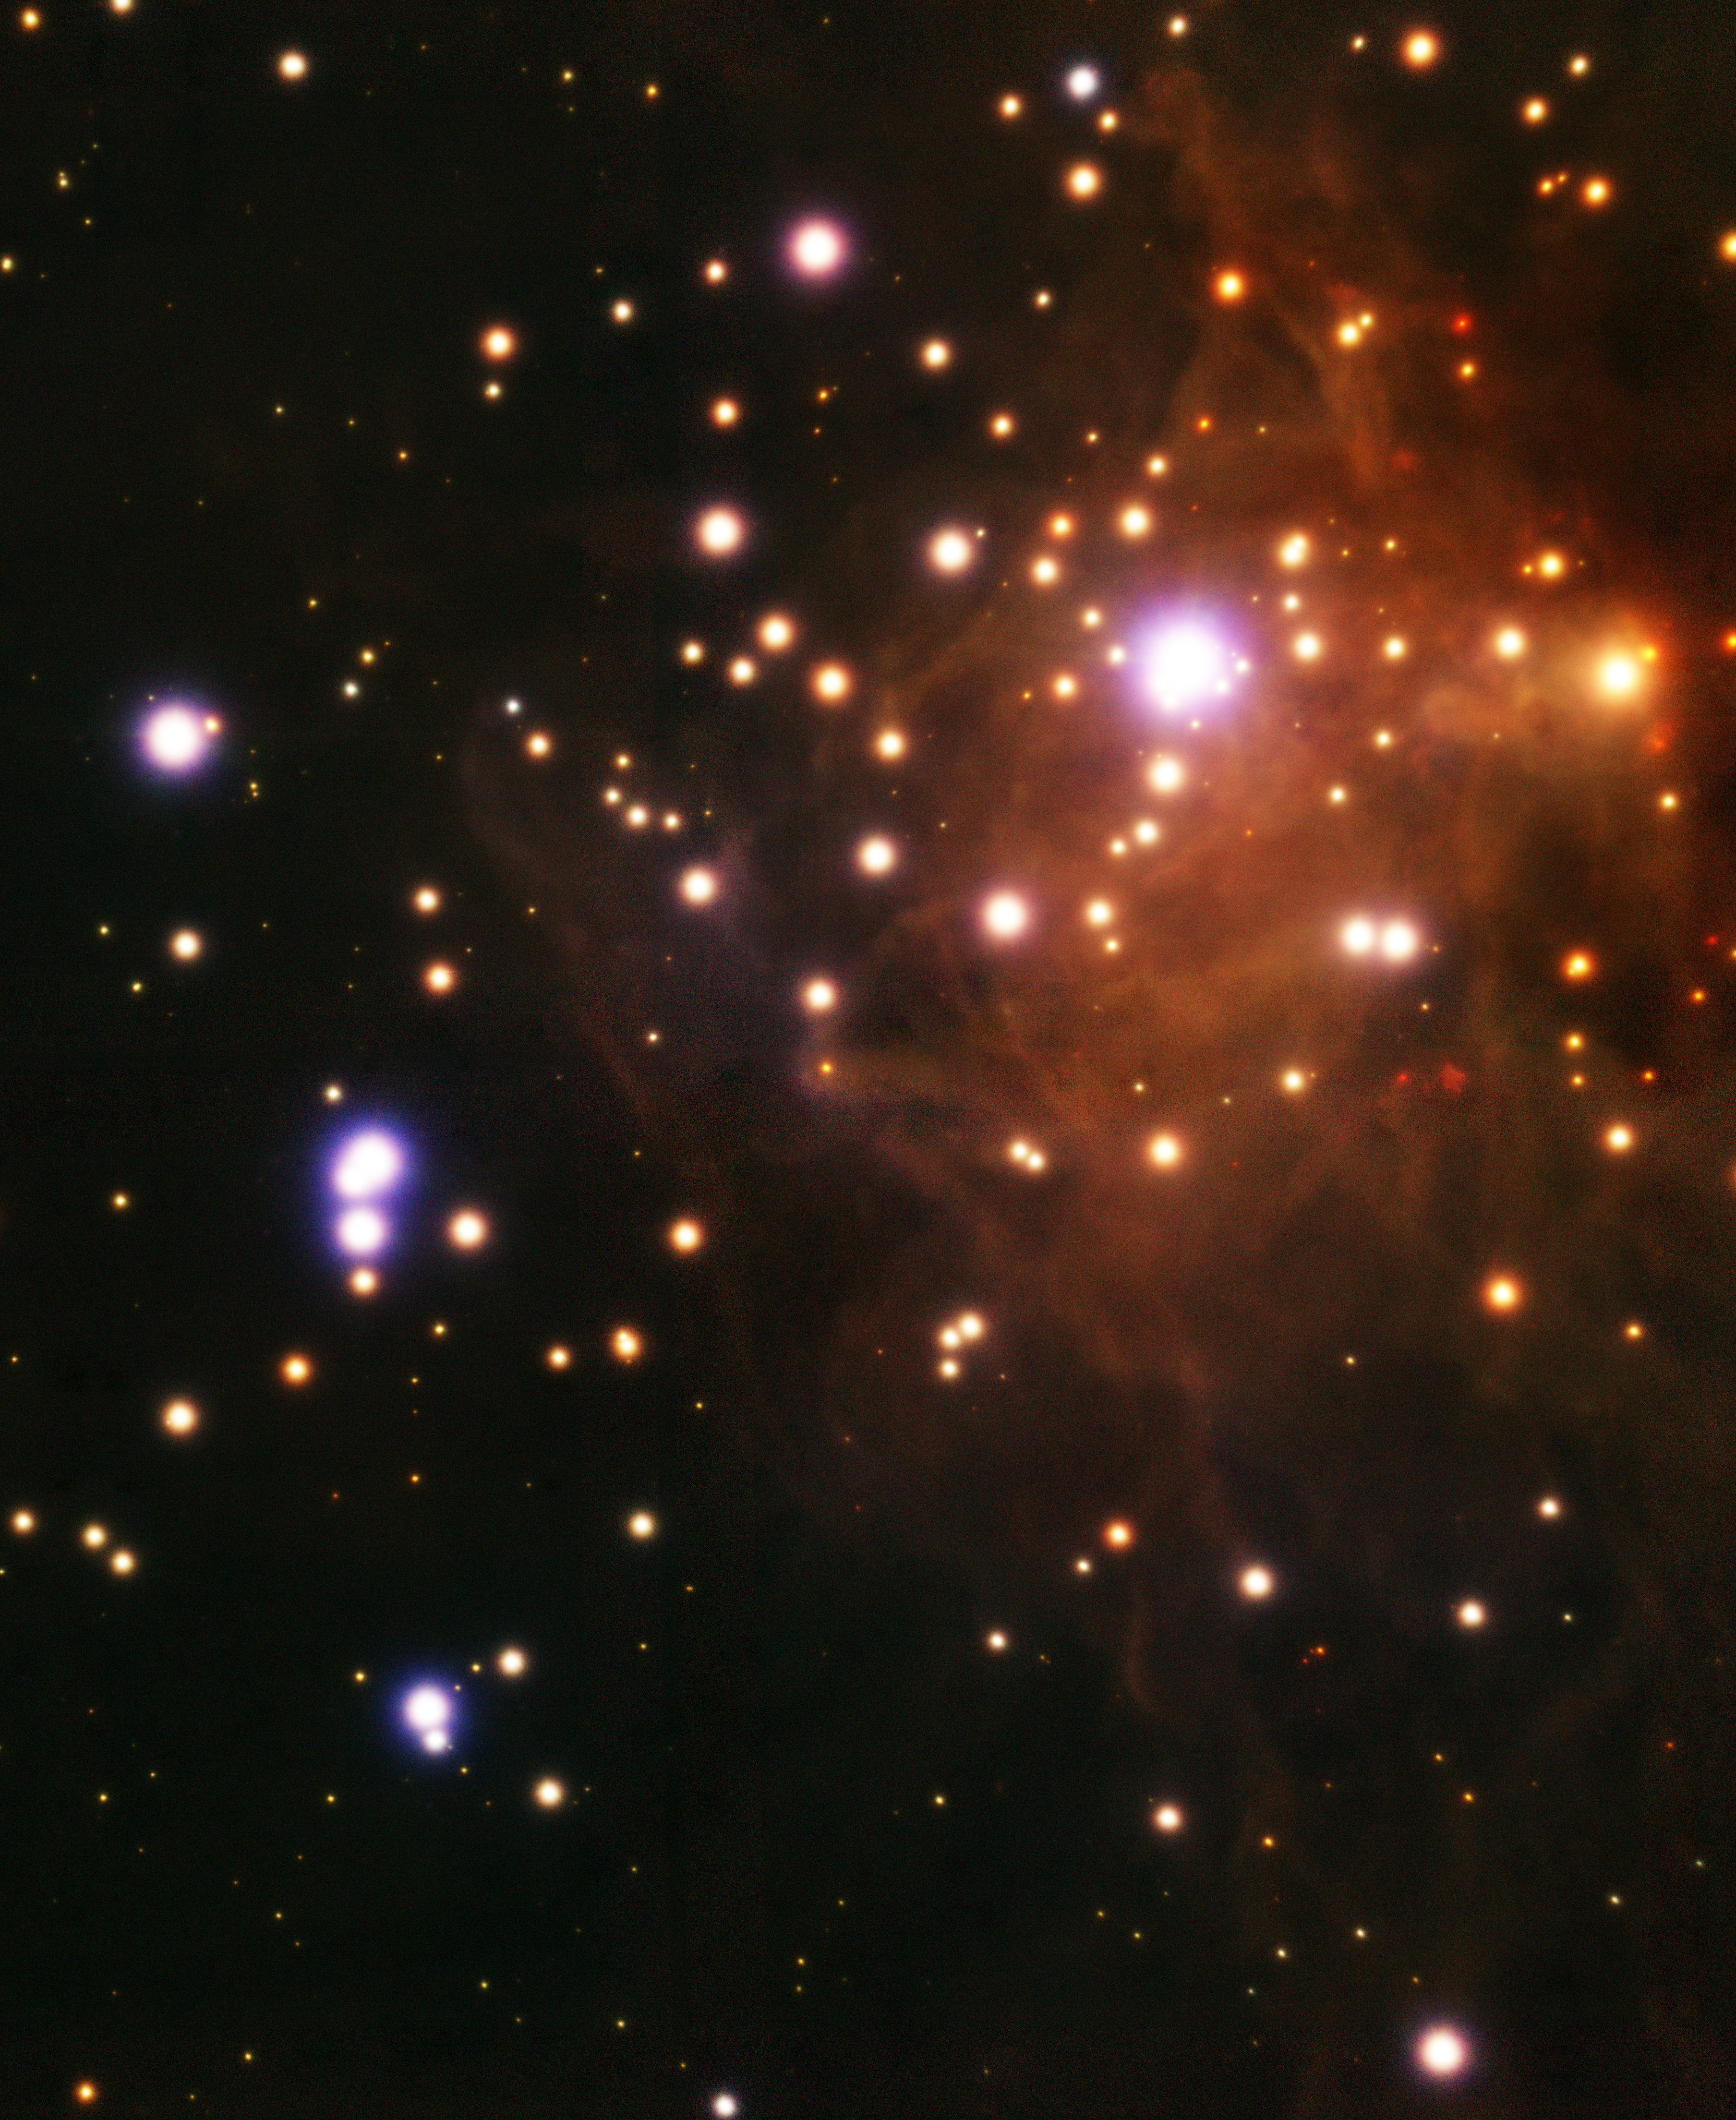

RCW 41

This near-infrared image obtained with GeMS adaptive optics system resolves the stars inside RCW 41, a star-forming region harboring a massive star cluster surrounded by dust and gas. It lies in the Vela Molecular Ridge, a vast star-forming complex in the plane of our Milky Way galaxy.

Credit: International Gemini Observatory, Henri Michel Pierre Plana (Universidade Estadual de Santa Cruz) and T.A. Rector (University of Alaska Anchorage)